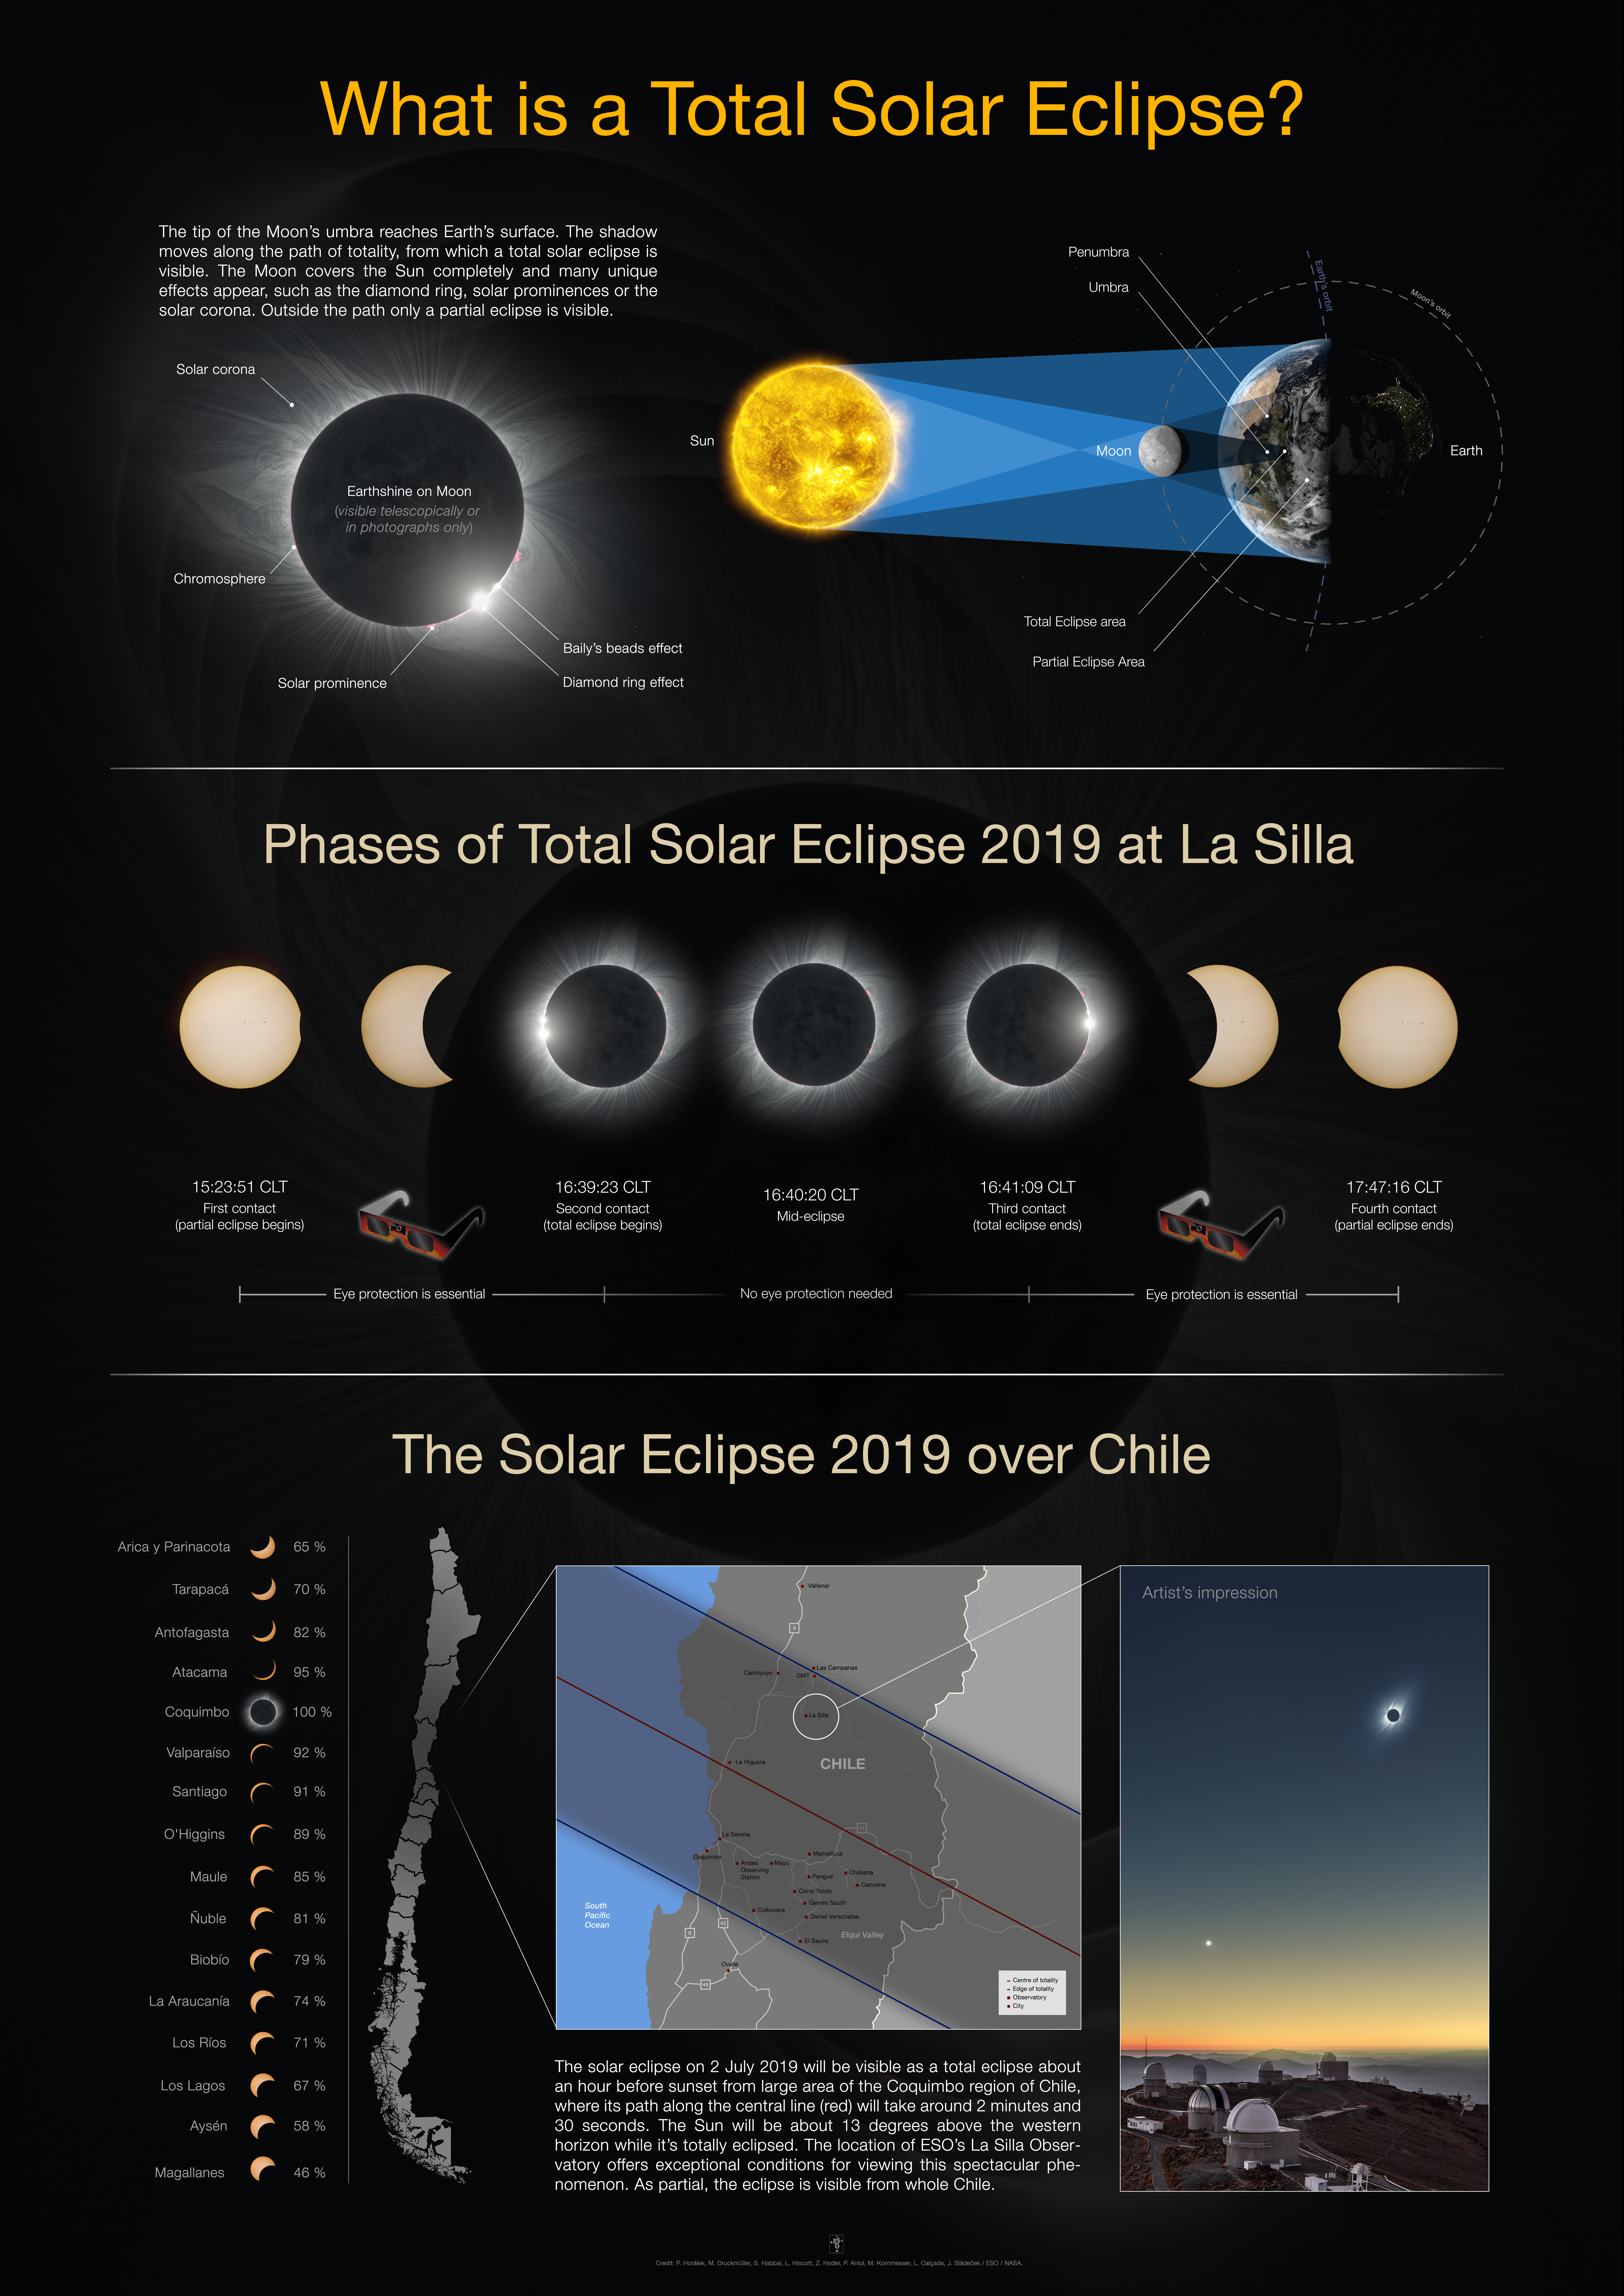

Information about the total solar eclipse at La Silla

This A0 format poster has some information about the total solar eclipse that will take place on 2 July 2019 at La Silla, Chile. More details are available on the page https://www.eso.org/public/events/astro-evt/solareclipse2019/. The image right shows a clear-weather simulation of how the eclipsed Sun could look like in the sky above La Silla on 2 July 2019 if there are no clouds.

Credit: ESO / P. Horálek, M. Druckmüller, P. Aniol, Z. Hoder, S. Habbal, M. Kornmesser, L. Calçada.